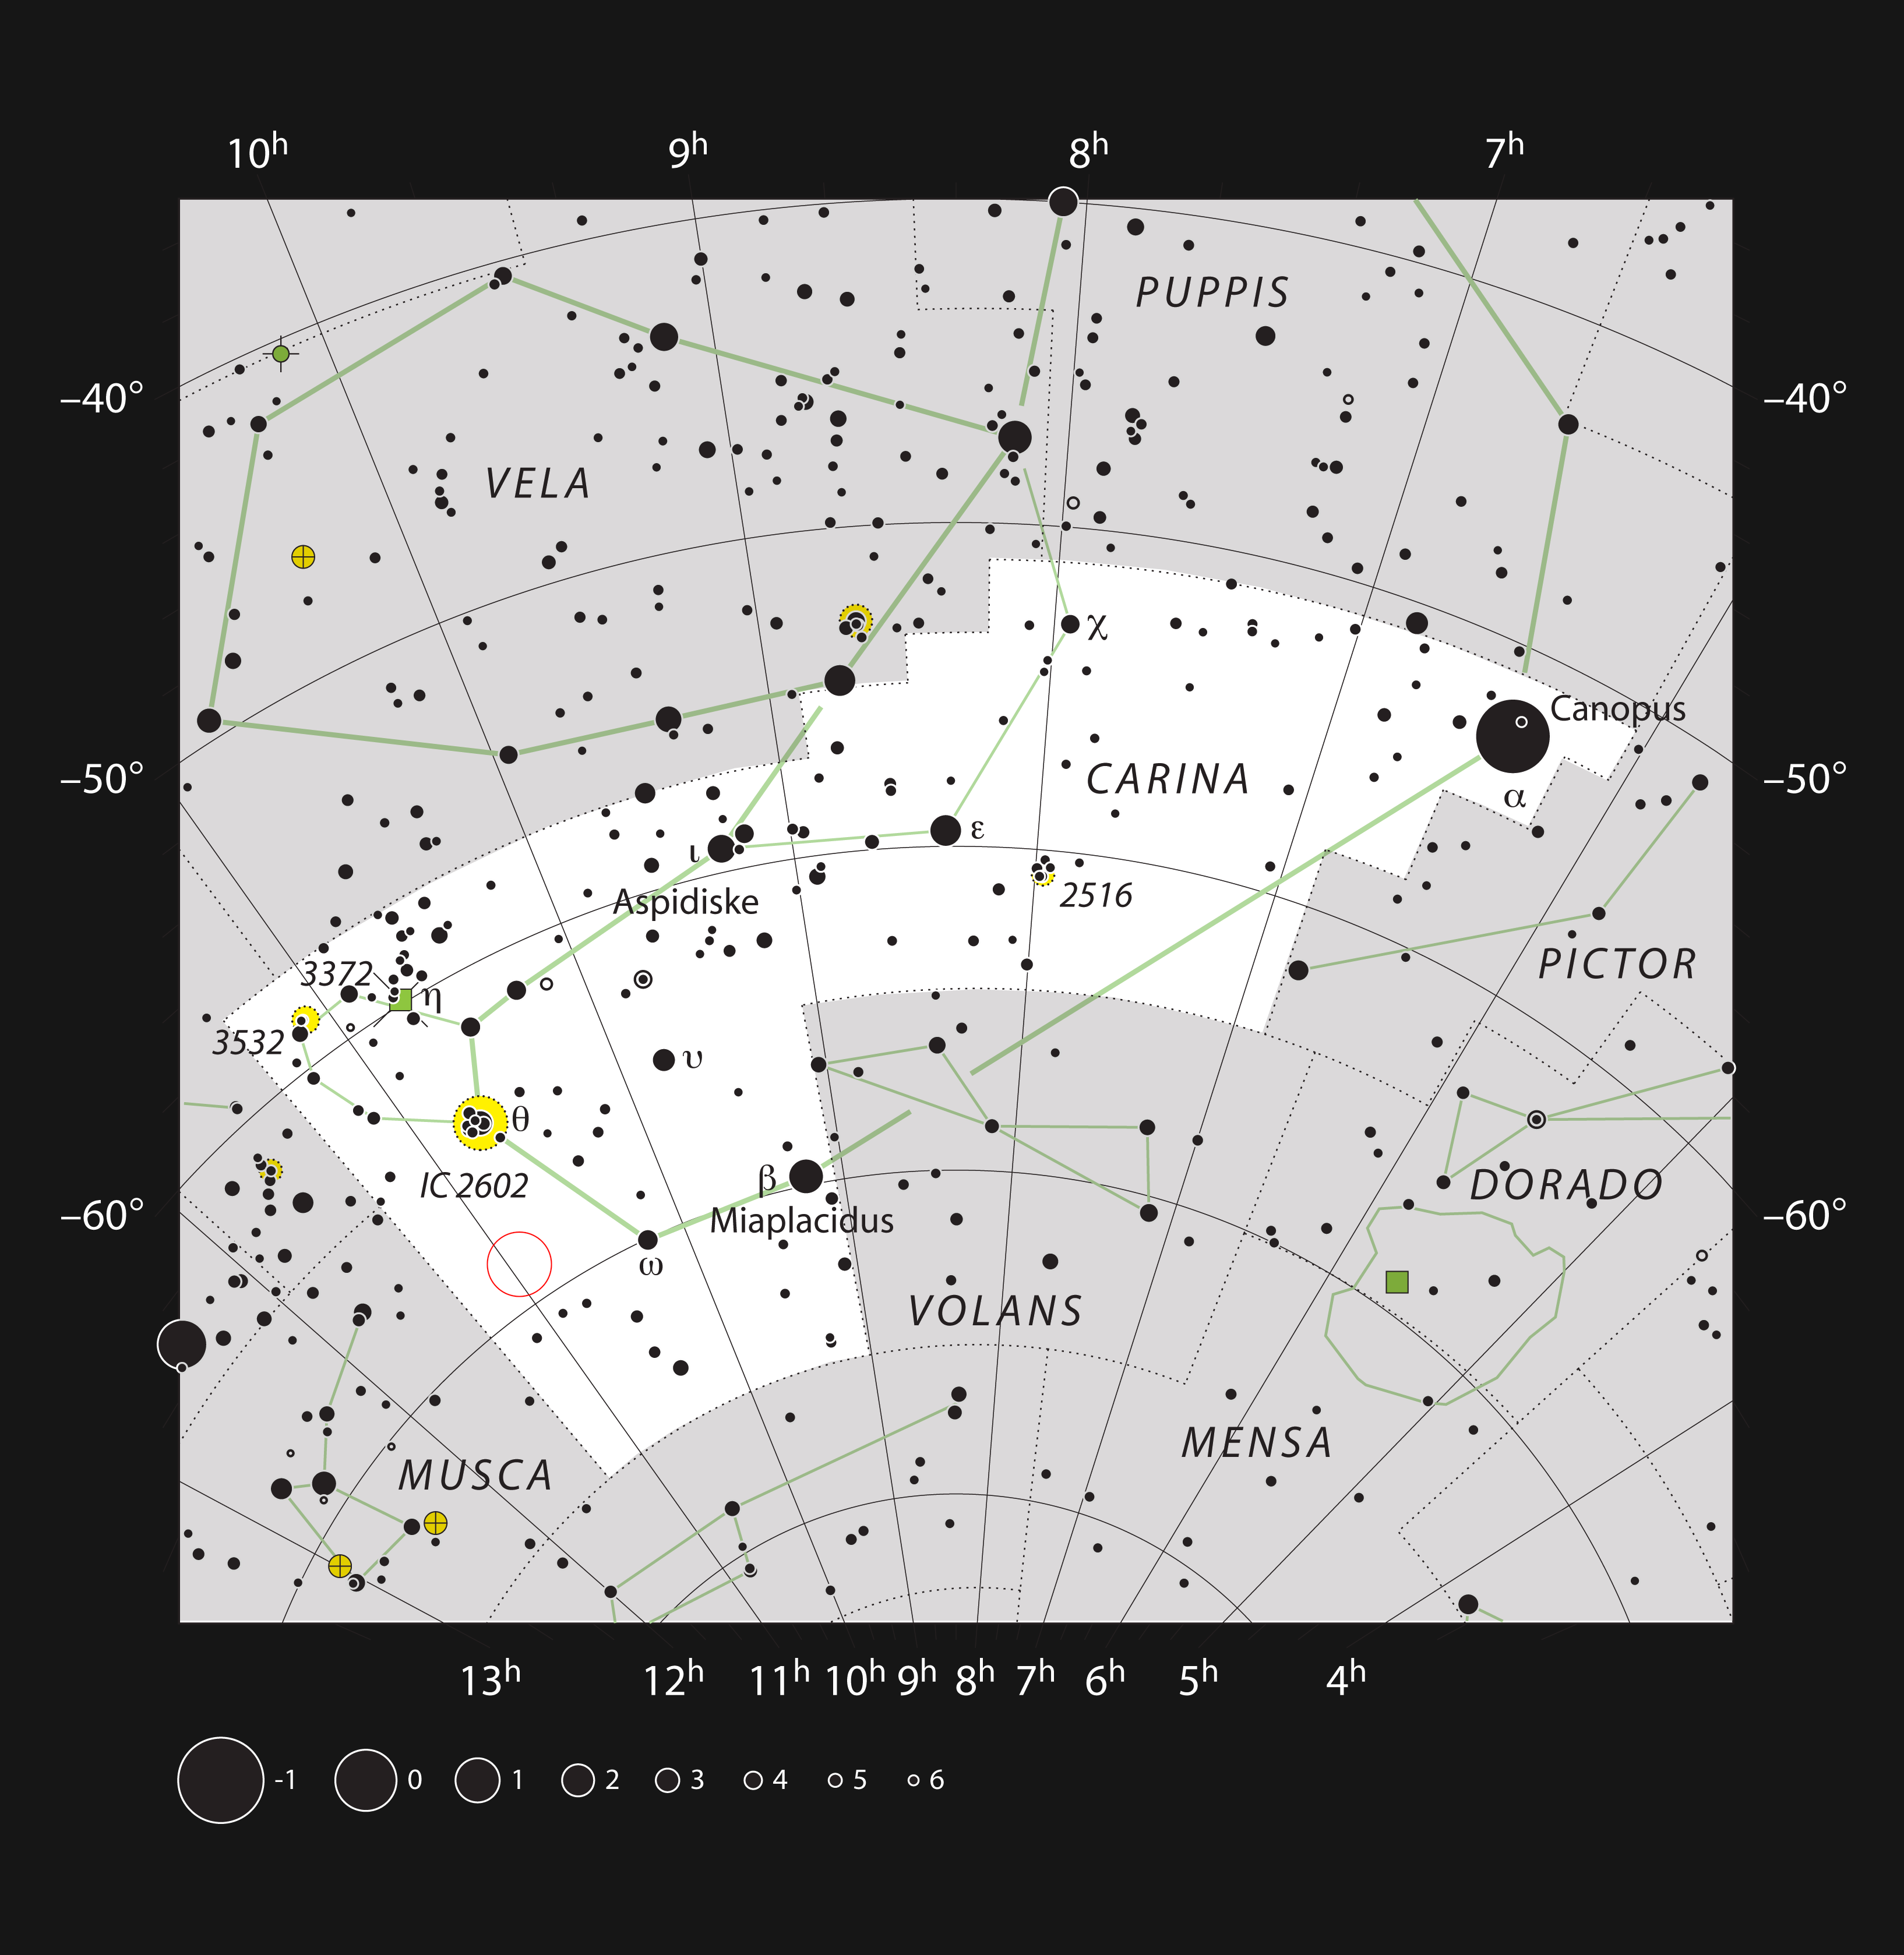

The star HD 95086 in the constellation of Carina

This chart shows the position of the young star HD 95086 in the southern constellation of Carina (The Keel). Most of the stars that are visible to the unaided eye from a clear and dark site are shown. The star HD 95086 hosts a giant gaseous planet four to five times the mass of Jupiter. This star is a little too faint to see with the unaided eye, but can be picked up in binoculars. The planet cannot be seen in small telescopes.

The star belongs to the Lower Centaurus Crux association with an age estimated between 10 and 17 million years.

Credit: ESO, IAU and Sky & Telescope